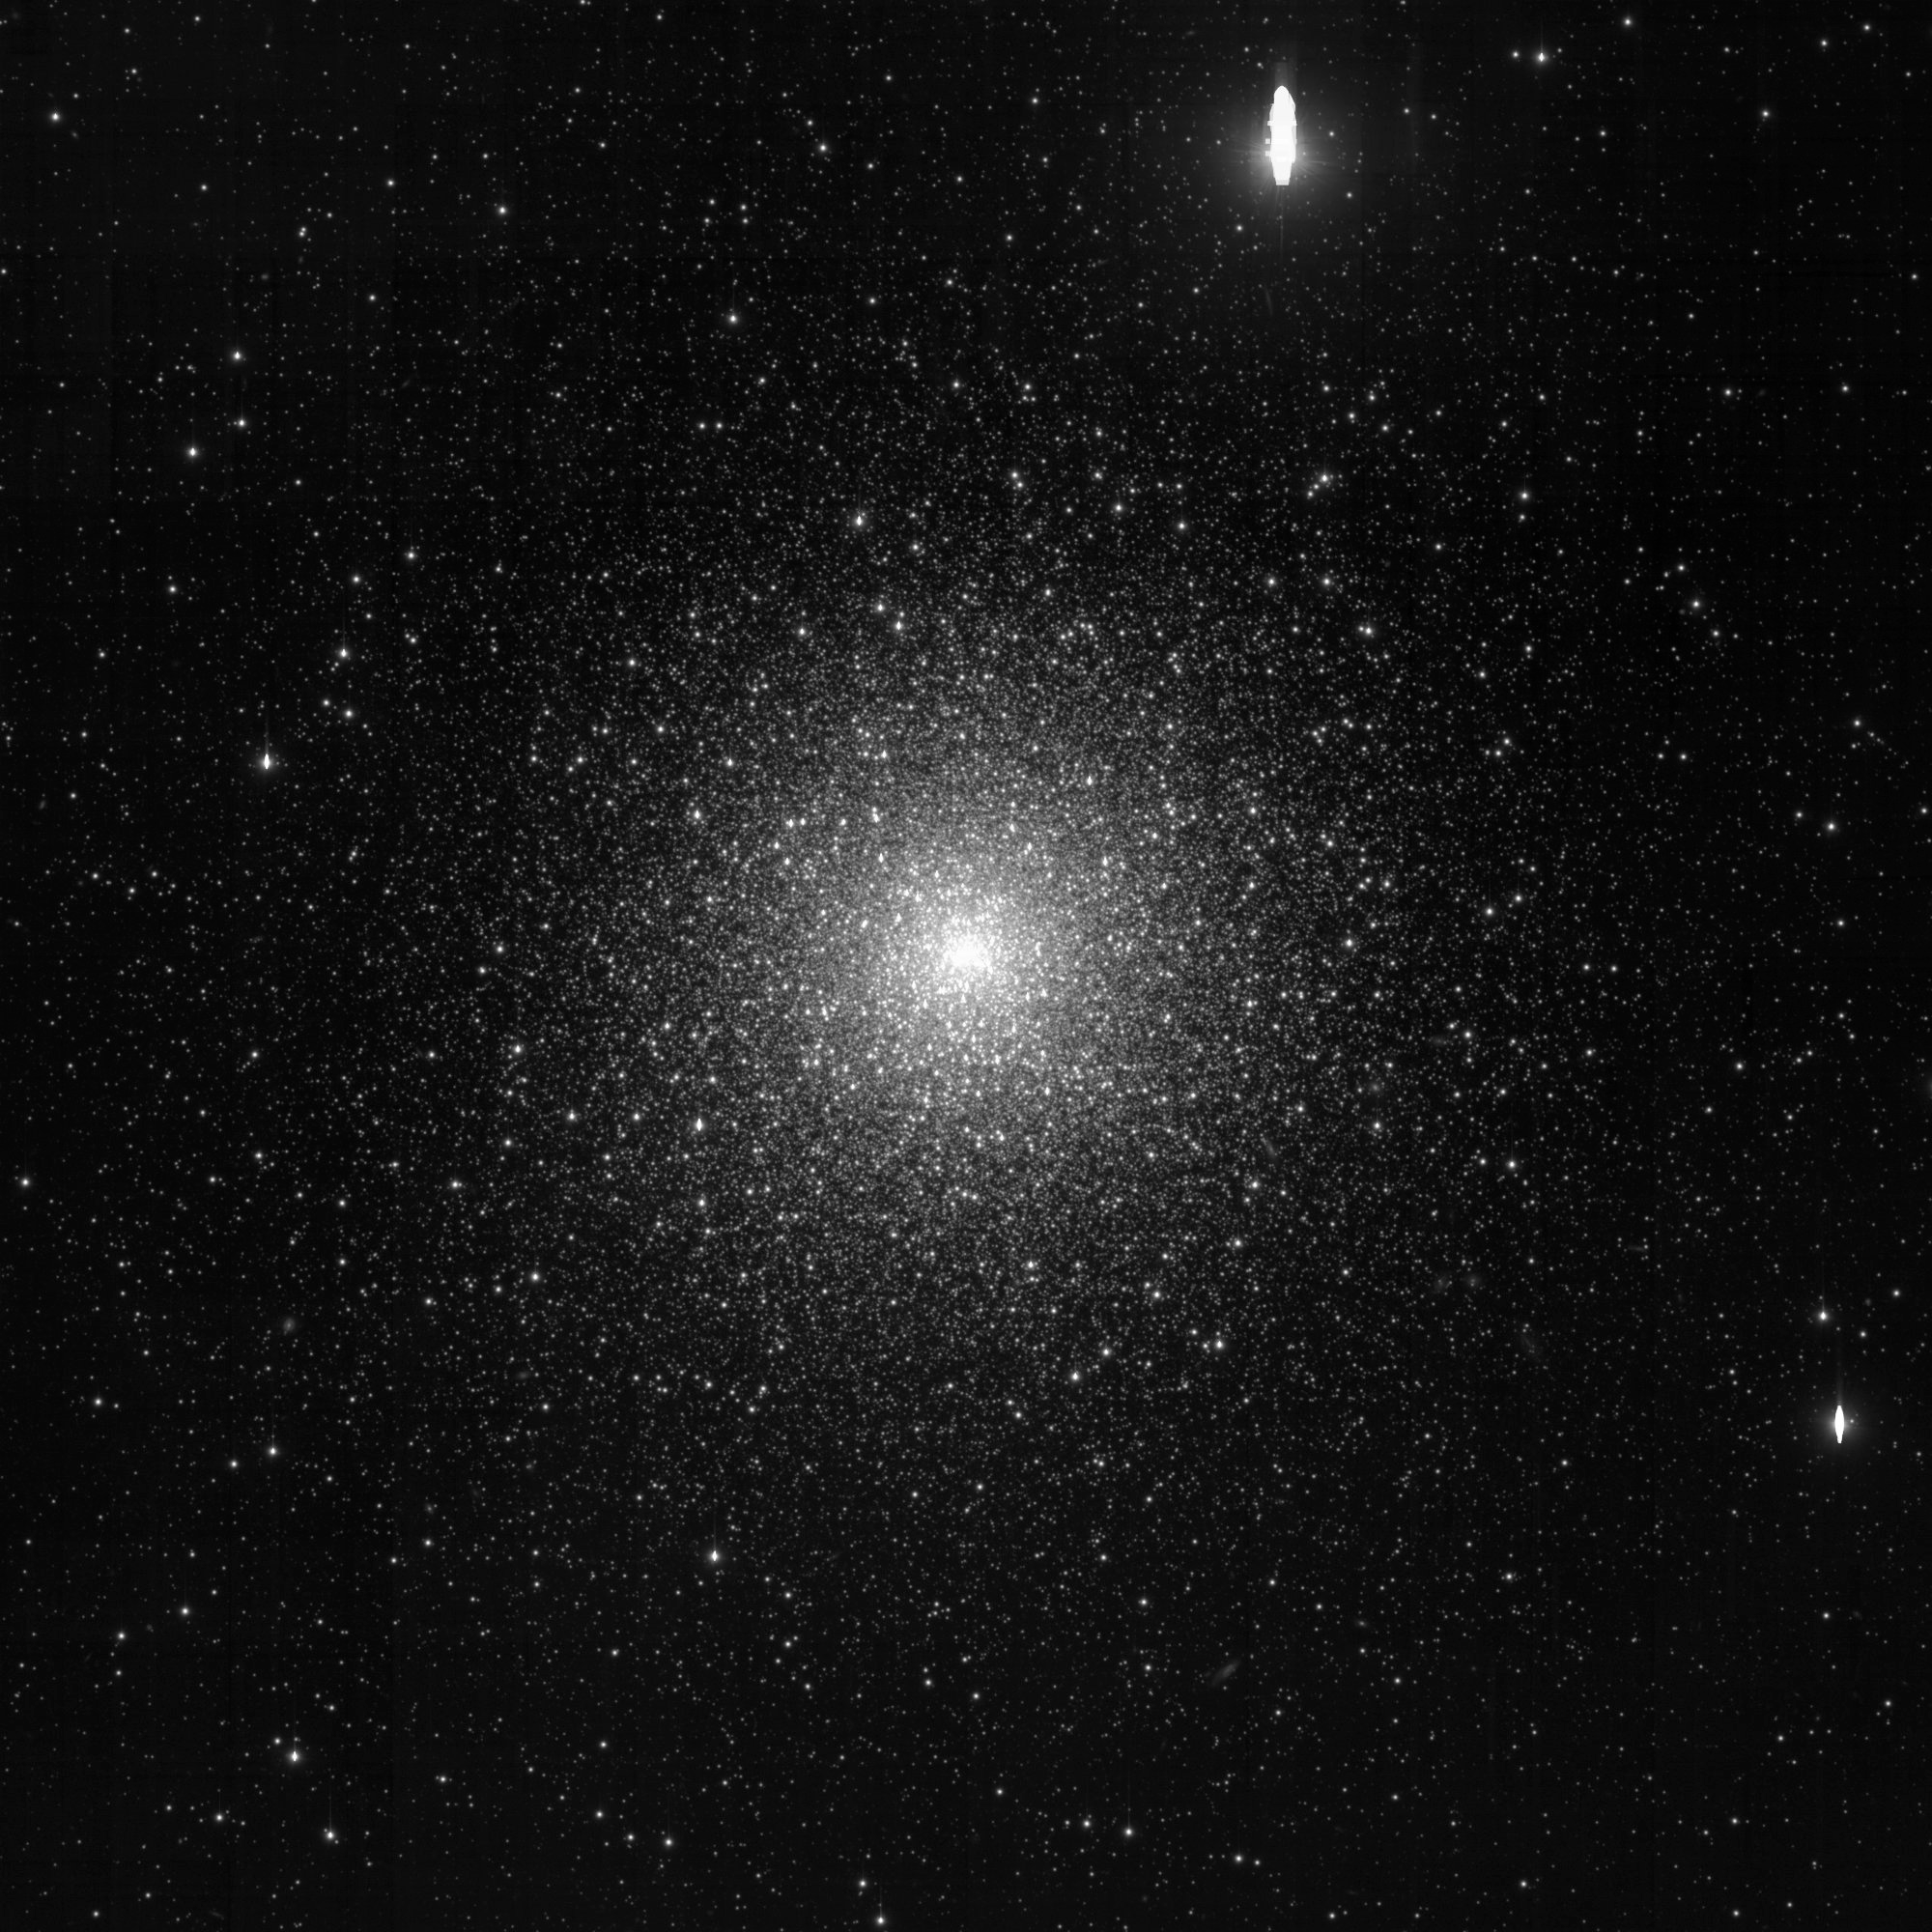

One Degree Imager debuts at WIYN telescope at Kitt Peak National Observatory

M15, a globular cluster in the summer sky. This image was taken using only one filter, so it appears in black/white. Future images will be possible in multiple filters for a color rendition.

Credit: NOIRLab